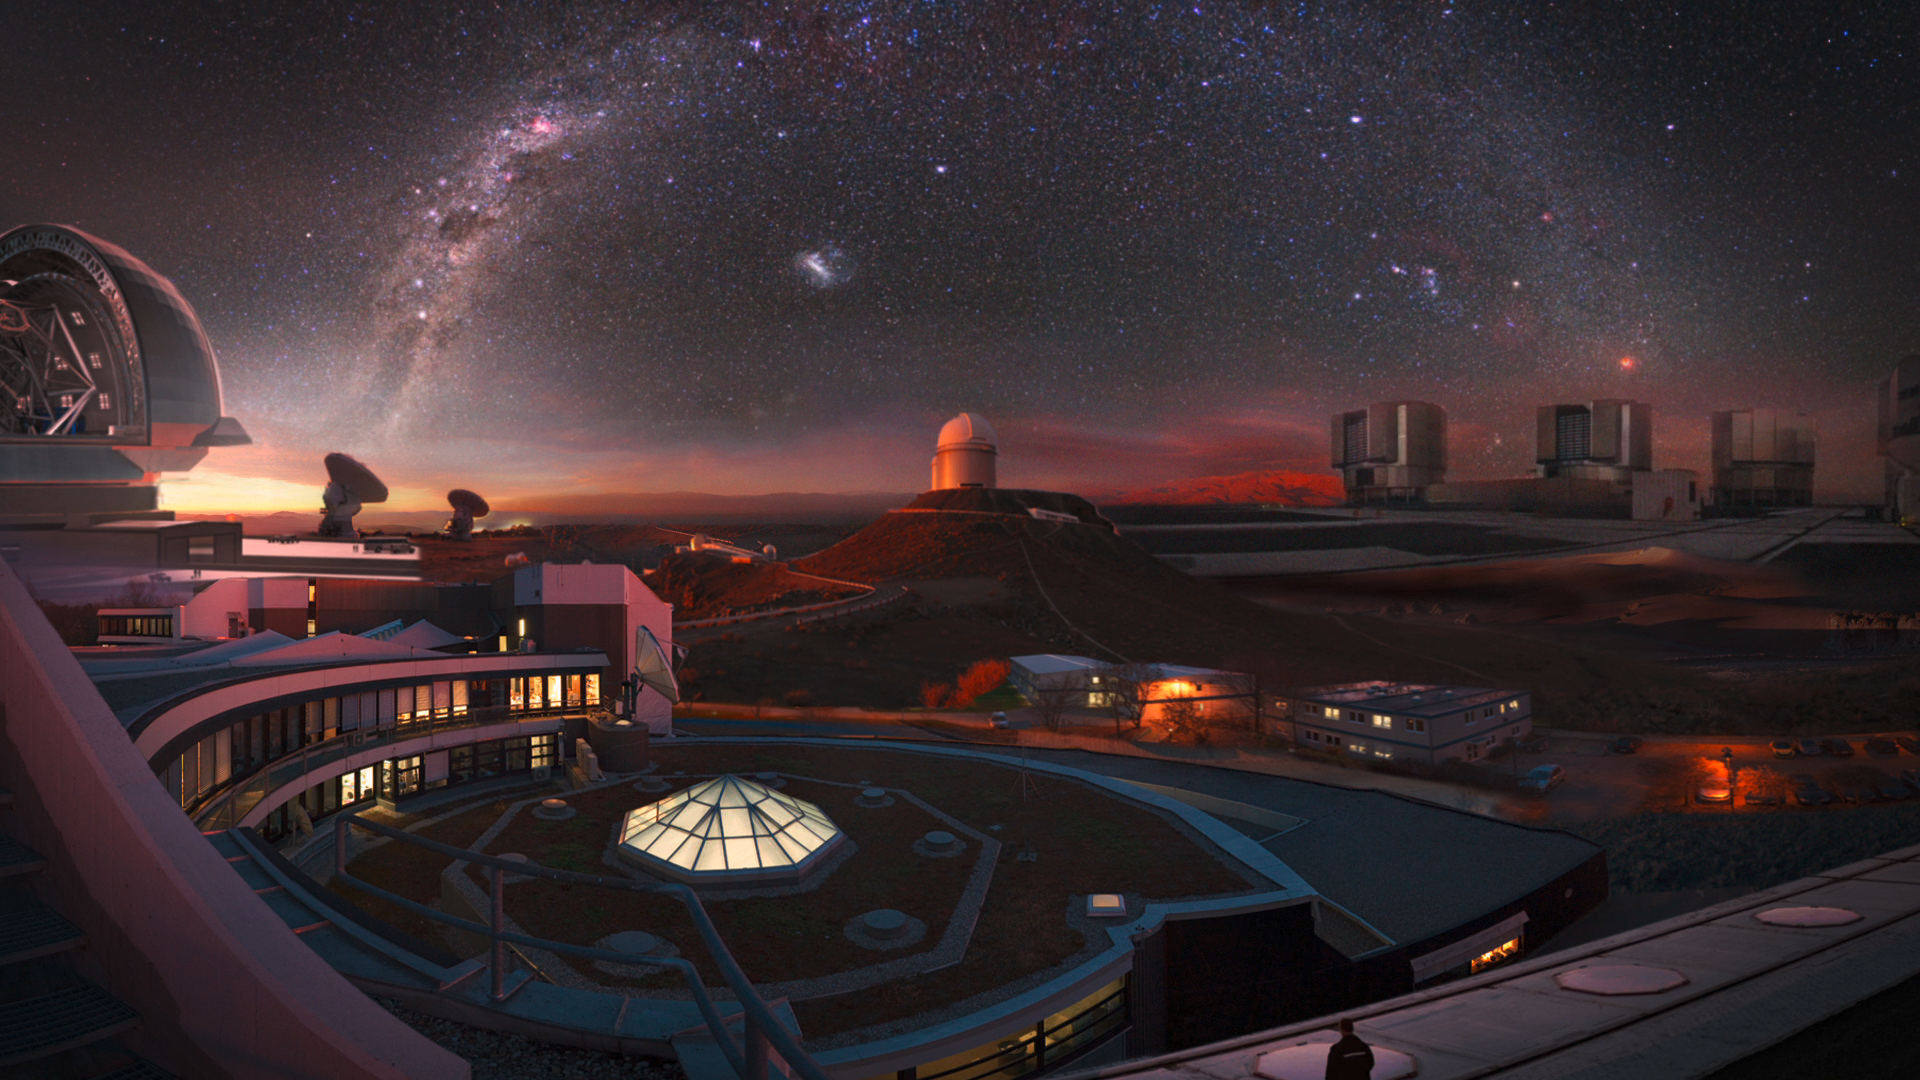

The ESO world

Illustration gathering glimpses of the ESO world: its headquarters in Germany and its telescopes in Chile. This is a still image from ESO’s 50th anniversary documentary, Europe to the Stars — ESO’s first 50 years of exploring the southern sky. The documentary is available on DVD here.

Credit: ESO